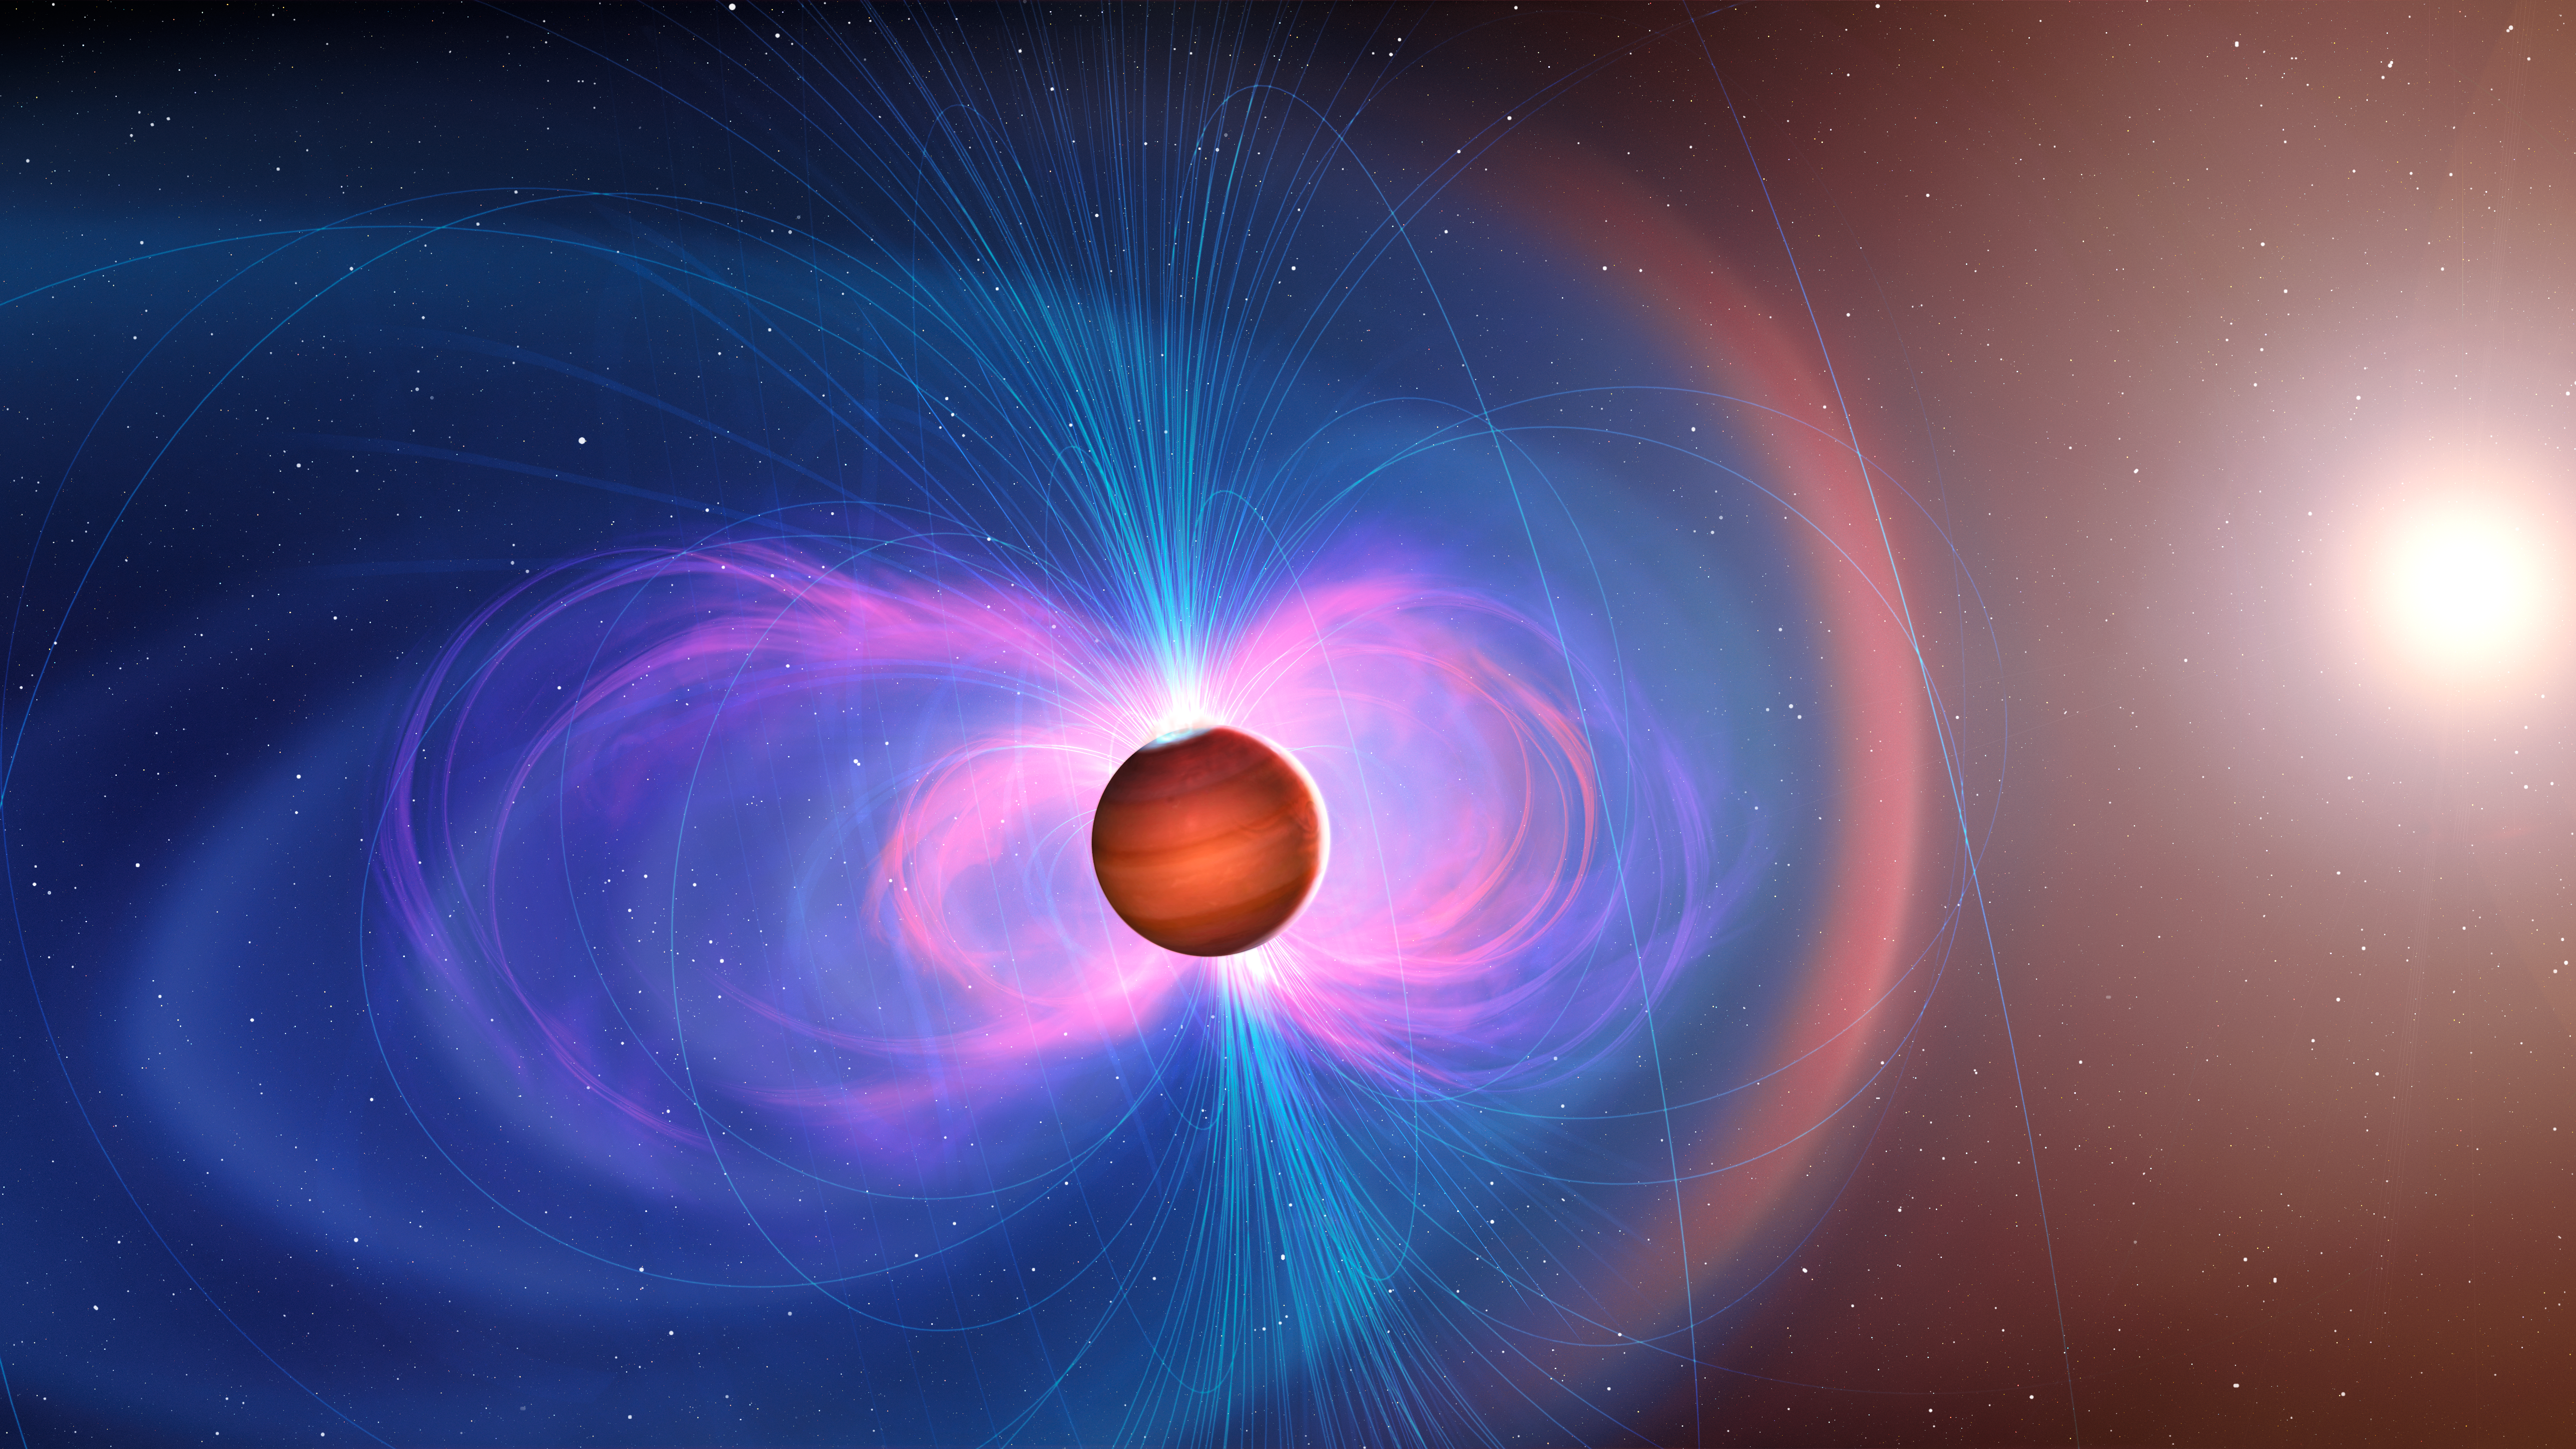

Artist’s illustration of hot Jupiter with magnetic field

This artist’s illustration shows the magnetic activity around a hot Jupiter exoplanet. Hot Jupiters have one side that is always facing their host star and is scorching hot, whereas the other side is extremely cold. This steep temperature difference creates fast winds that blow from the day side to the night side. The planet’s magnetic field, shown here with blue lines, can slow these winds down.

Credit: International Gemini Observatory/NOIRLab/NSF/AURA/M. Garlick